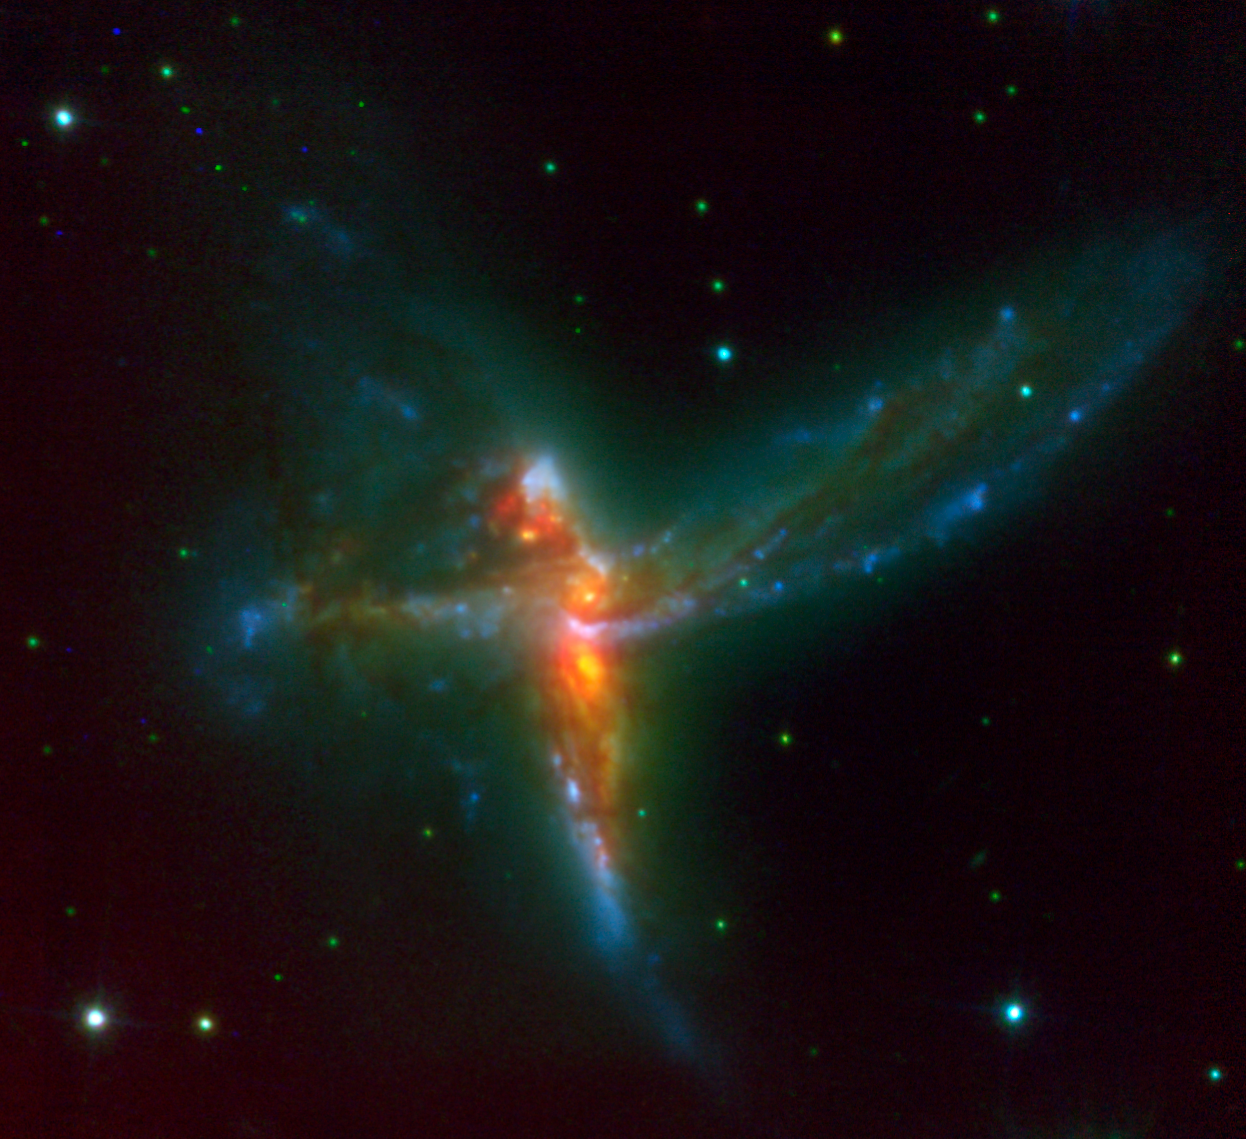

The Tinker Bell triplet

Using ESO's Very Large Telescope, an international team of astronomers has discovered a stunning rare case of a triple merger of galaxies. This system, which astronomers have dubbed 'The Bird' - although it also bears resemblance with a cosmic Tinker Bell - is composed of two massive spiral galaxies and a third irregular galaxy.

In this image, a 30-min VLT/NACO K-band exposure has been combined with archive HST/ACS B and I-band images to produce a three-colour image of the 'Bird' interacting galaxy system. The NACO image has allowed astronomers to not only see the two previously known galaxies, but to identify a third, clearly separate component, an irregular, yet fairly massive galaxy that seems to form stars at a frantic rate.

Credit: ESO